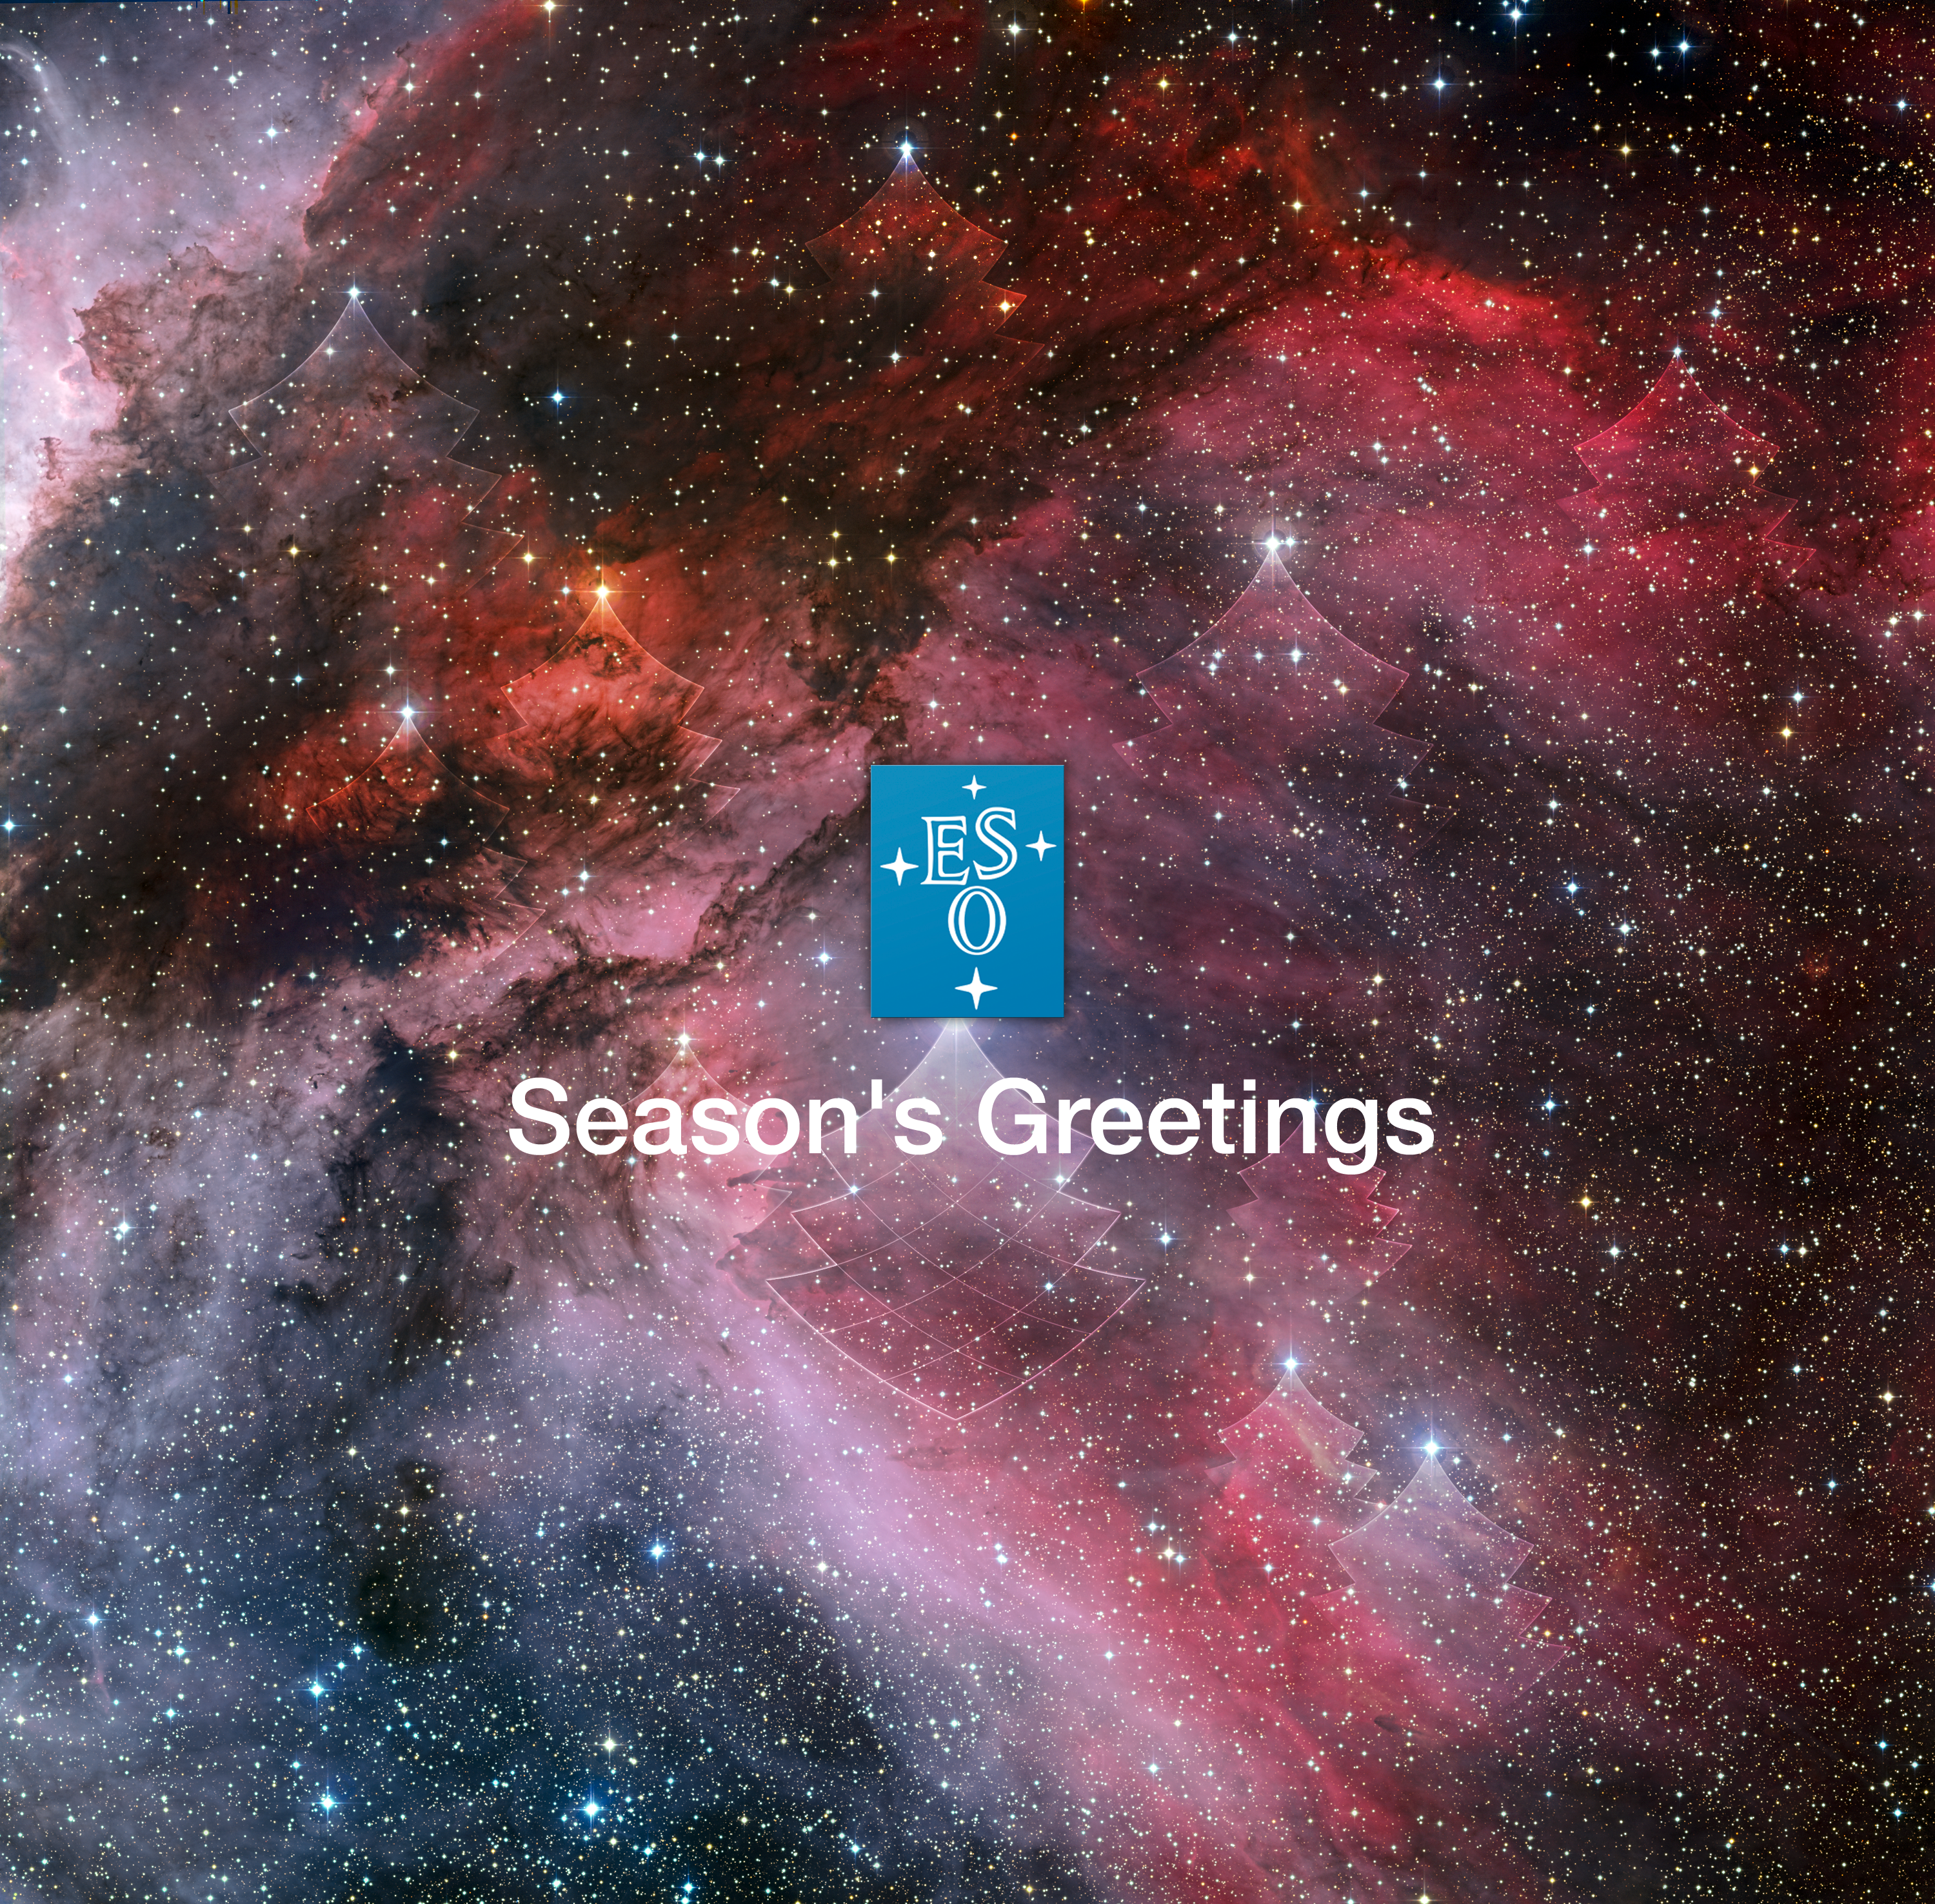

Our Season’s greetings e-card

Check it on: http://www.eso.org/public/products/electroniccards/card_0002/

Credit: ESO/A. Roquette